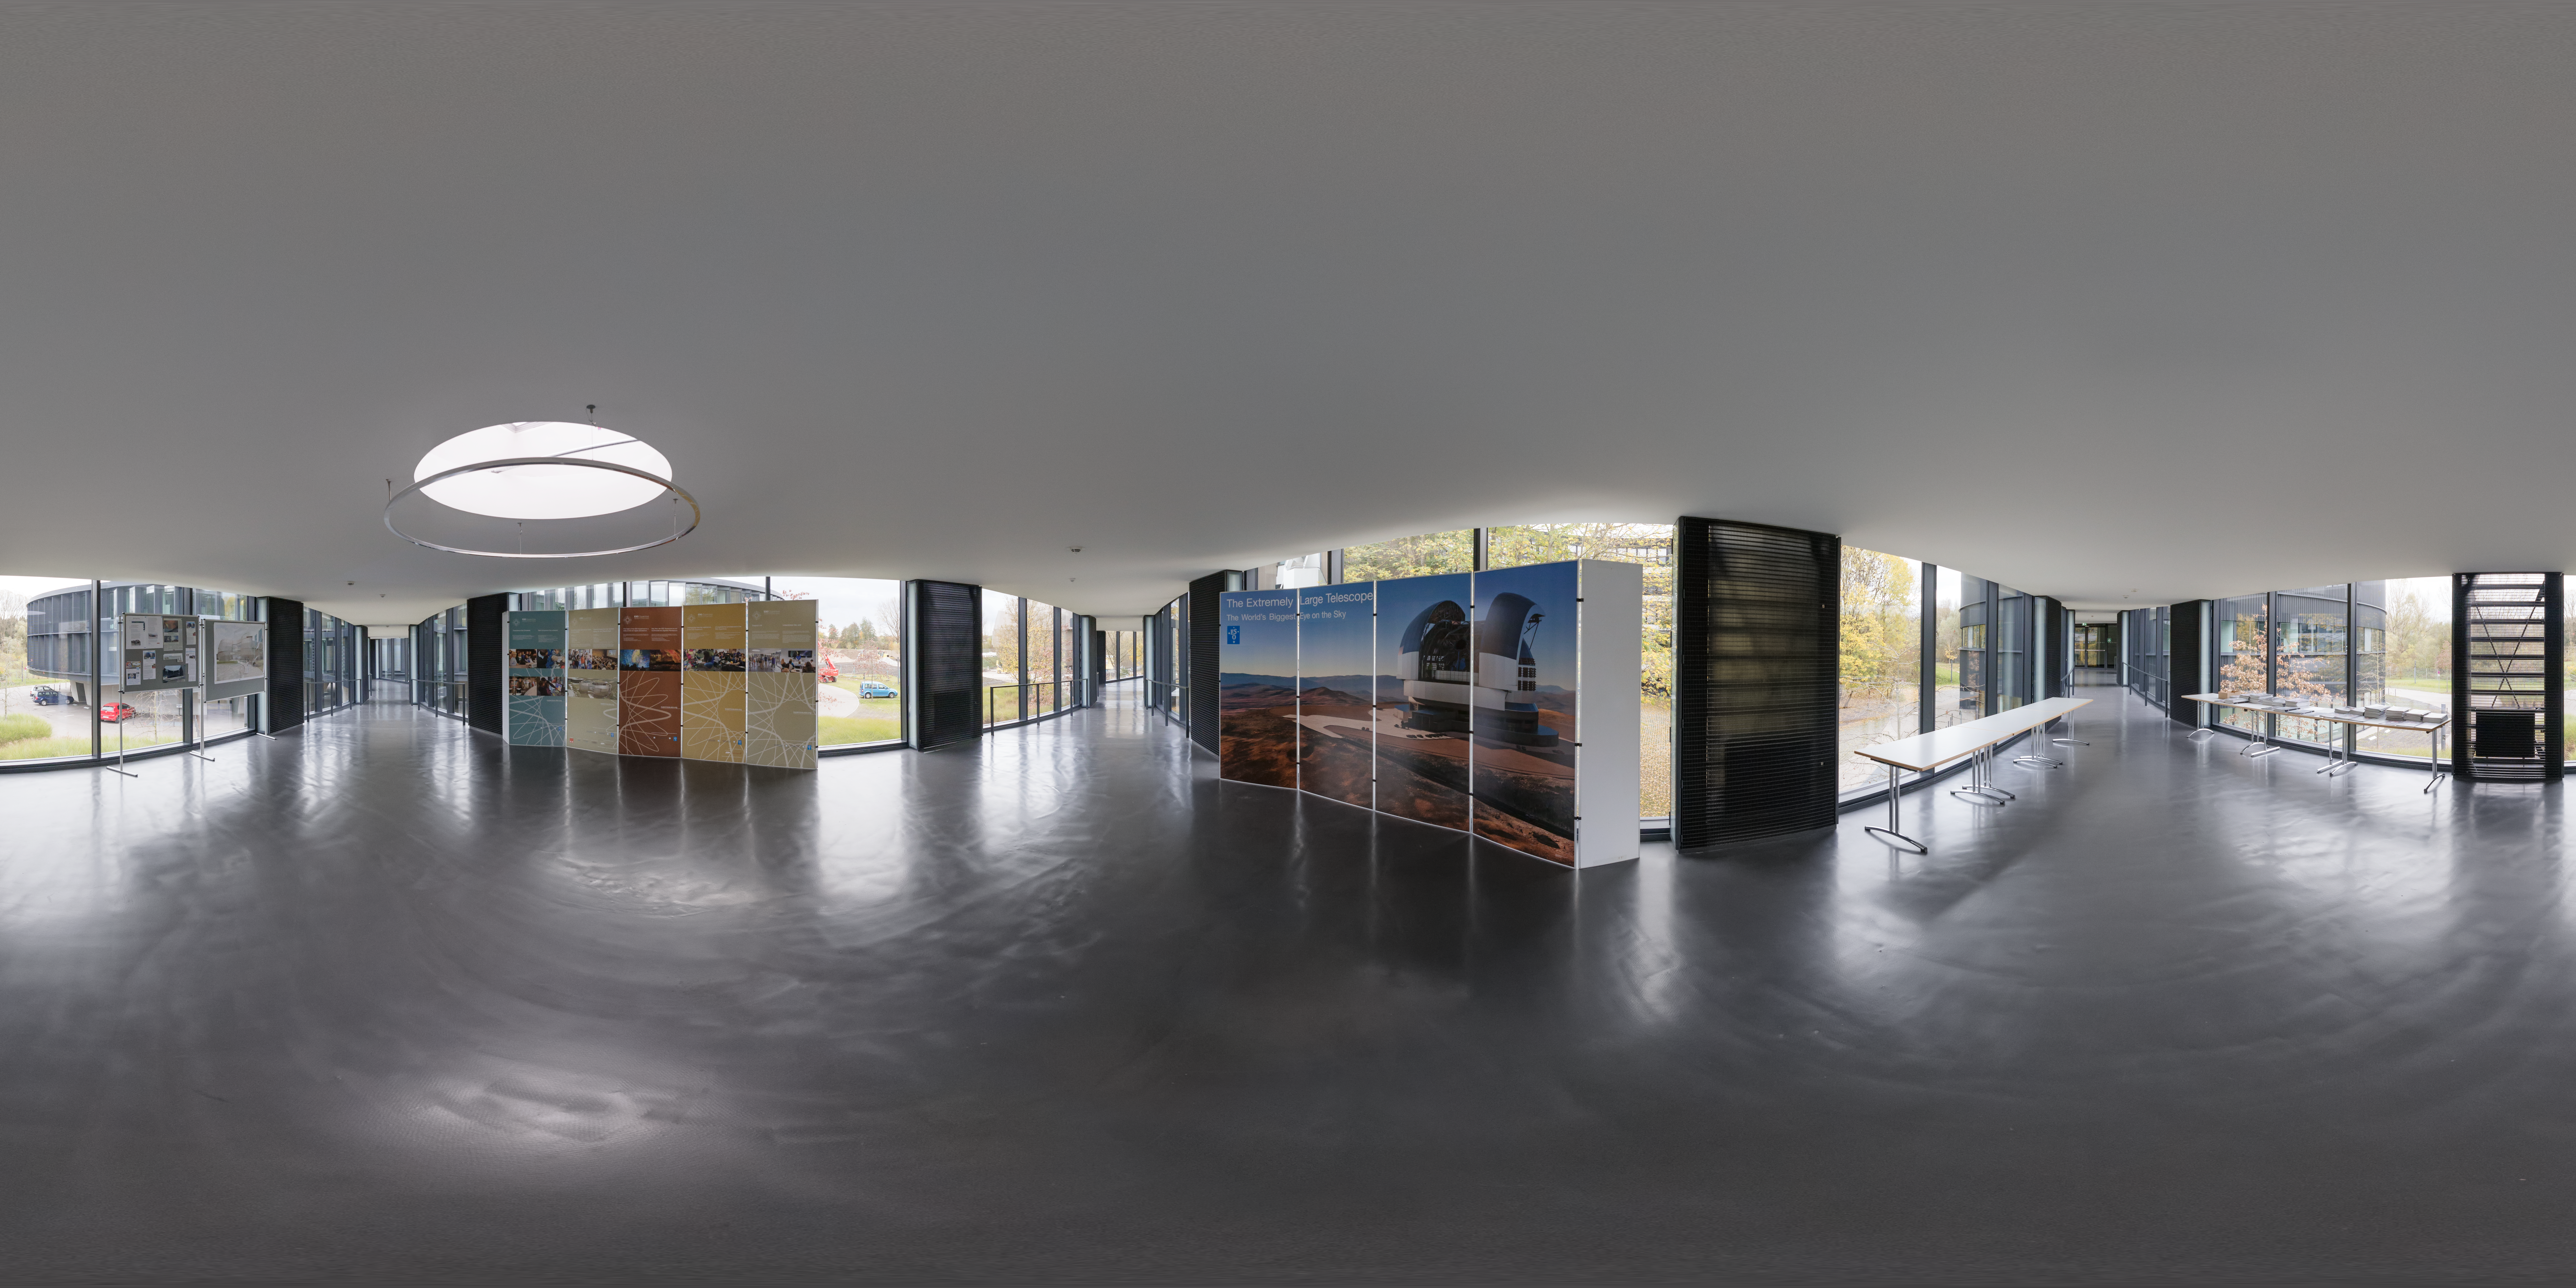

In the bridge at ESO Headquarters

The bridge at ESO Headquarters in Garching bei München, Germany, connects the old building to the new buildings and serves as a focal point for the architecture of site. It was inaugurated as part of an expansion of ESO Headquarters in 2013.

Credit: ESO/P. Horálek